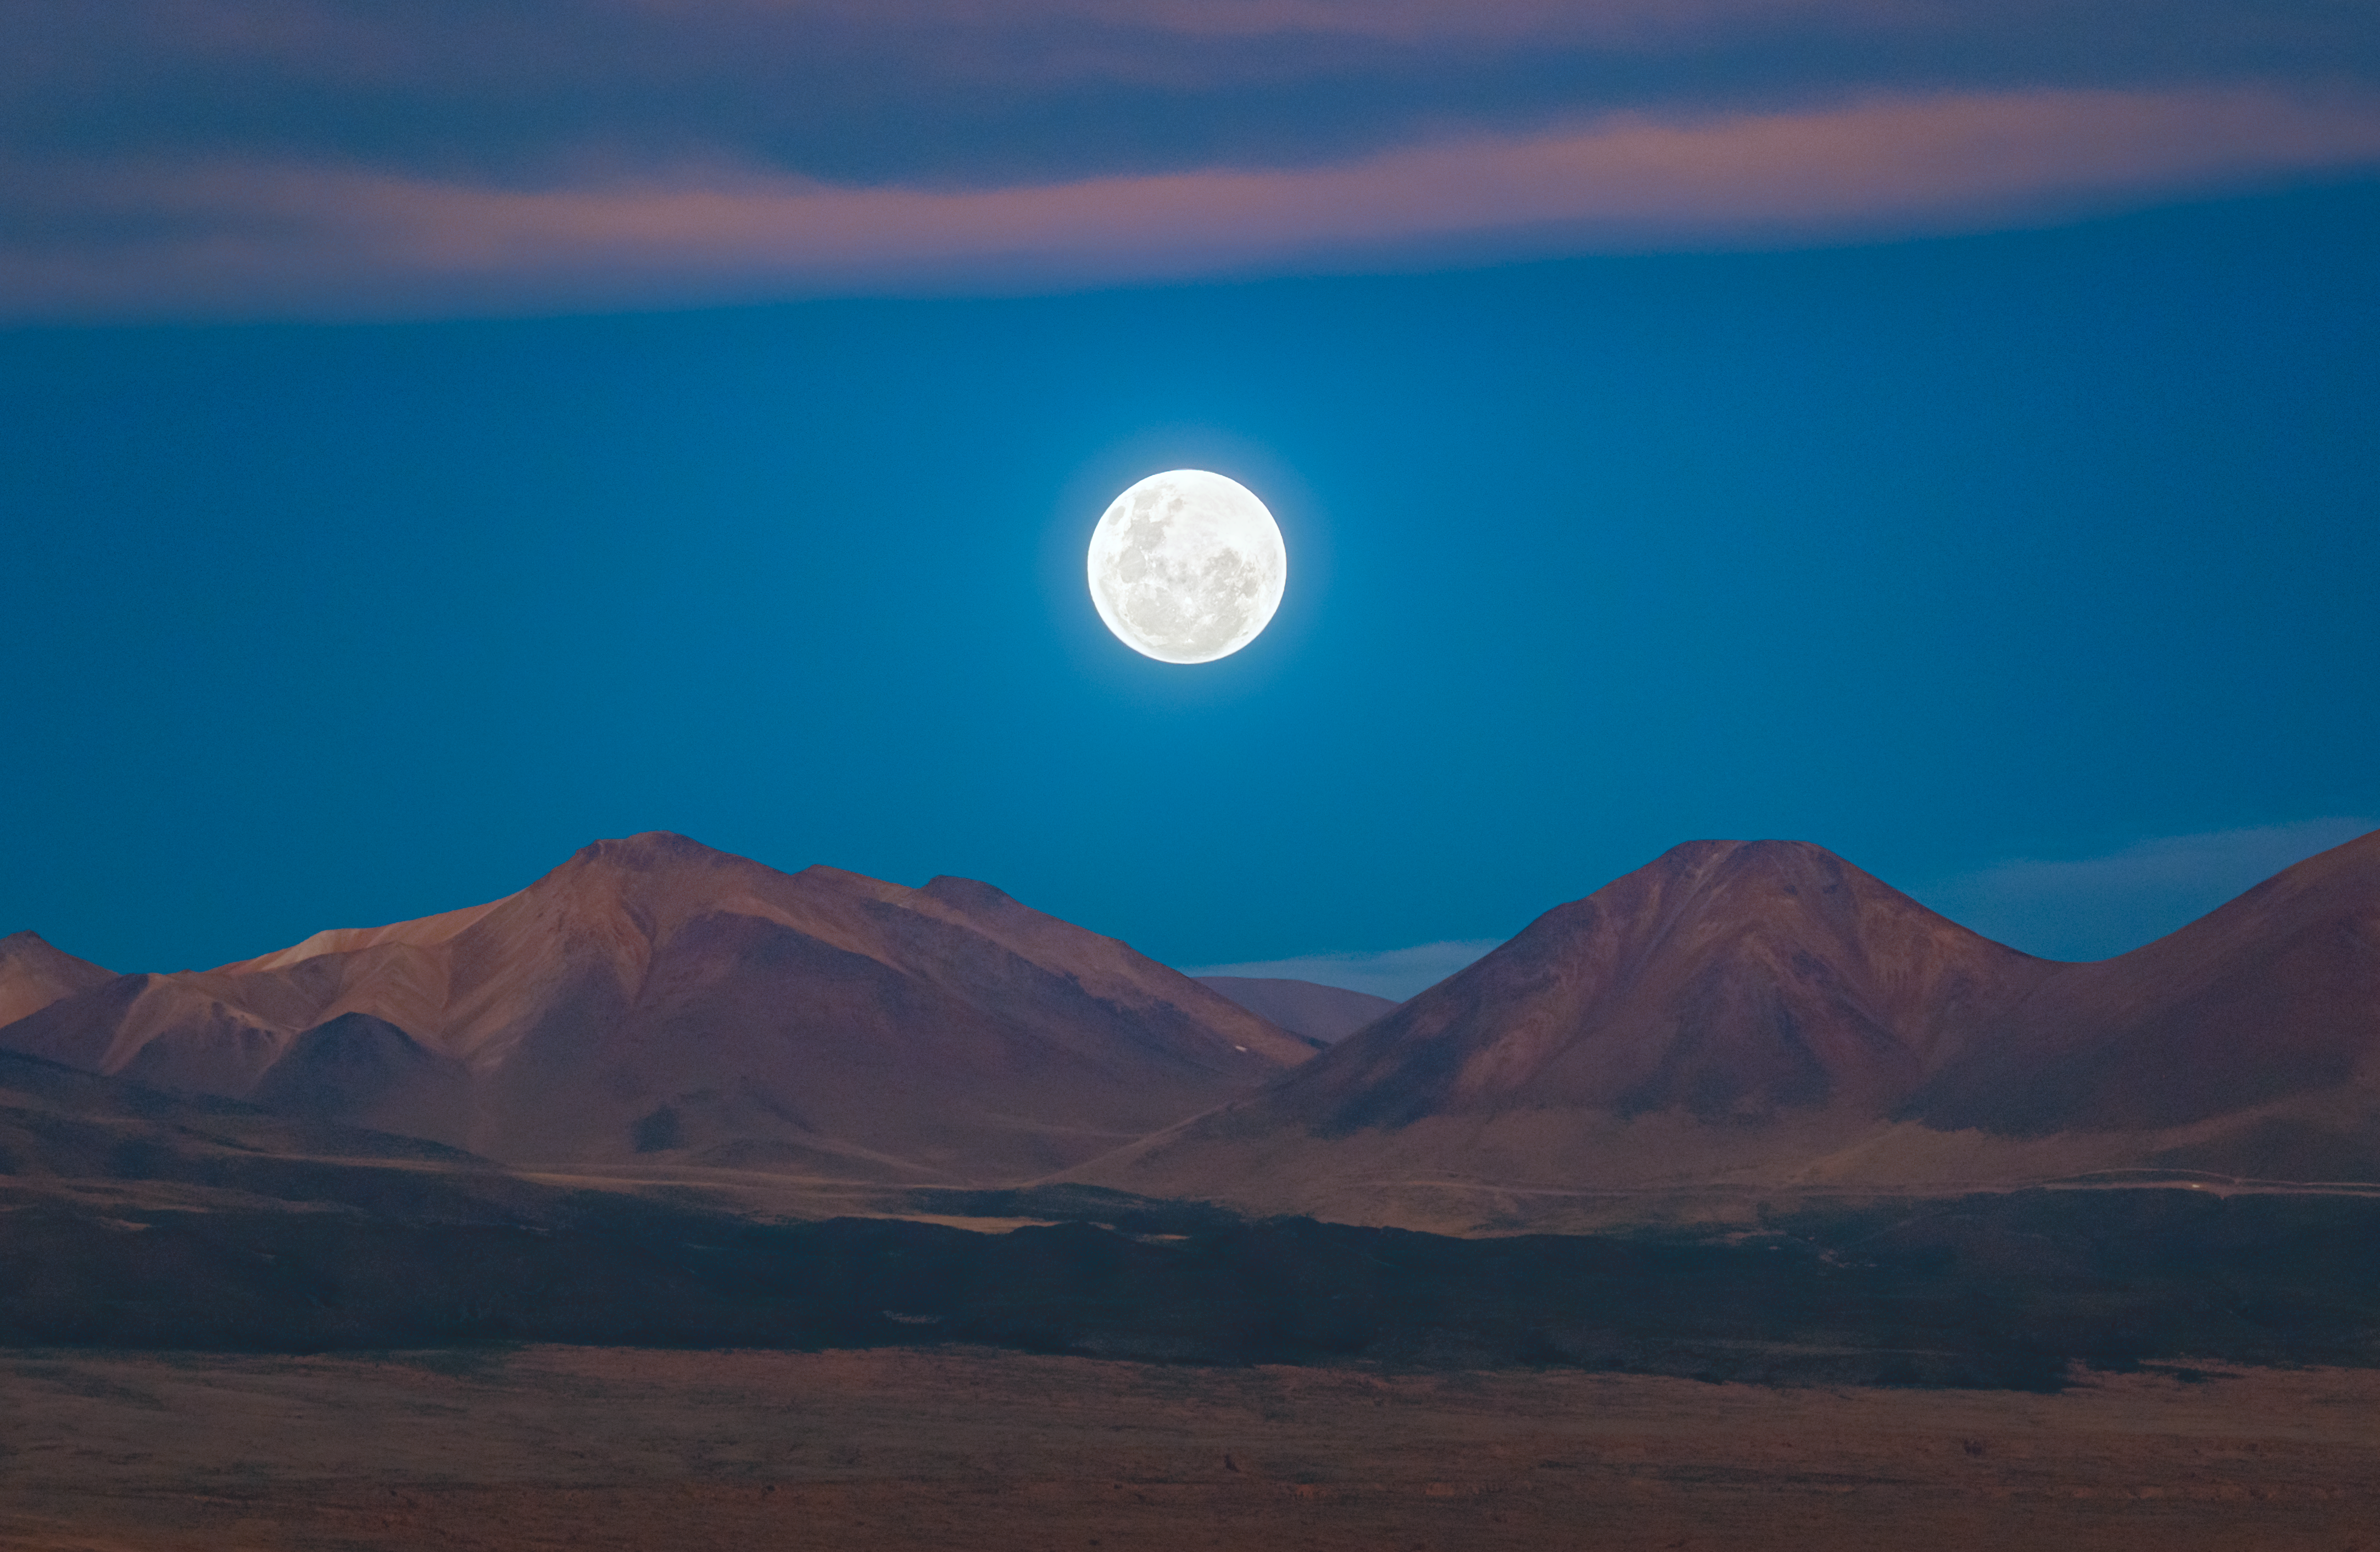

A full moon rises

The high altitude and dry air of the Chajnantor plateau give the Atacama Large Millimeter/submillimeter Array (ALMA), operated by ESO and its international partners, an optimal window to study the cold dark universe. In this striking Picture of the Week, the rolling, rusty and barren landscape of the plateau feels more like an alien world, rather than our own planet.

Thankfully, a familiar friend brings us back to Earth — the full Moon rising at sunset. Over the different lunar phases, the moon rises and sets at different times, while over the course of the year, it rises and sets in different locations on the horizon. Set against the horizon during its rise, the moon often seems to loom larger than usual. But this is only a trick on your eyes due to a famed optical illusion.

Our Moon is a unique body within the solar system; it’s Earth’s only natural satellite and is a particularly large moon at 25 percent of its host's size. The Moon, then, exerts extra influence on the Earth, stabilising seasons and climate and producing tides — things without which we might not have life. The Moon is a wonder to admire, indeed.

Credit: P. Horálek/ESO